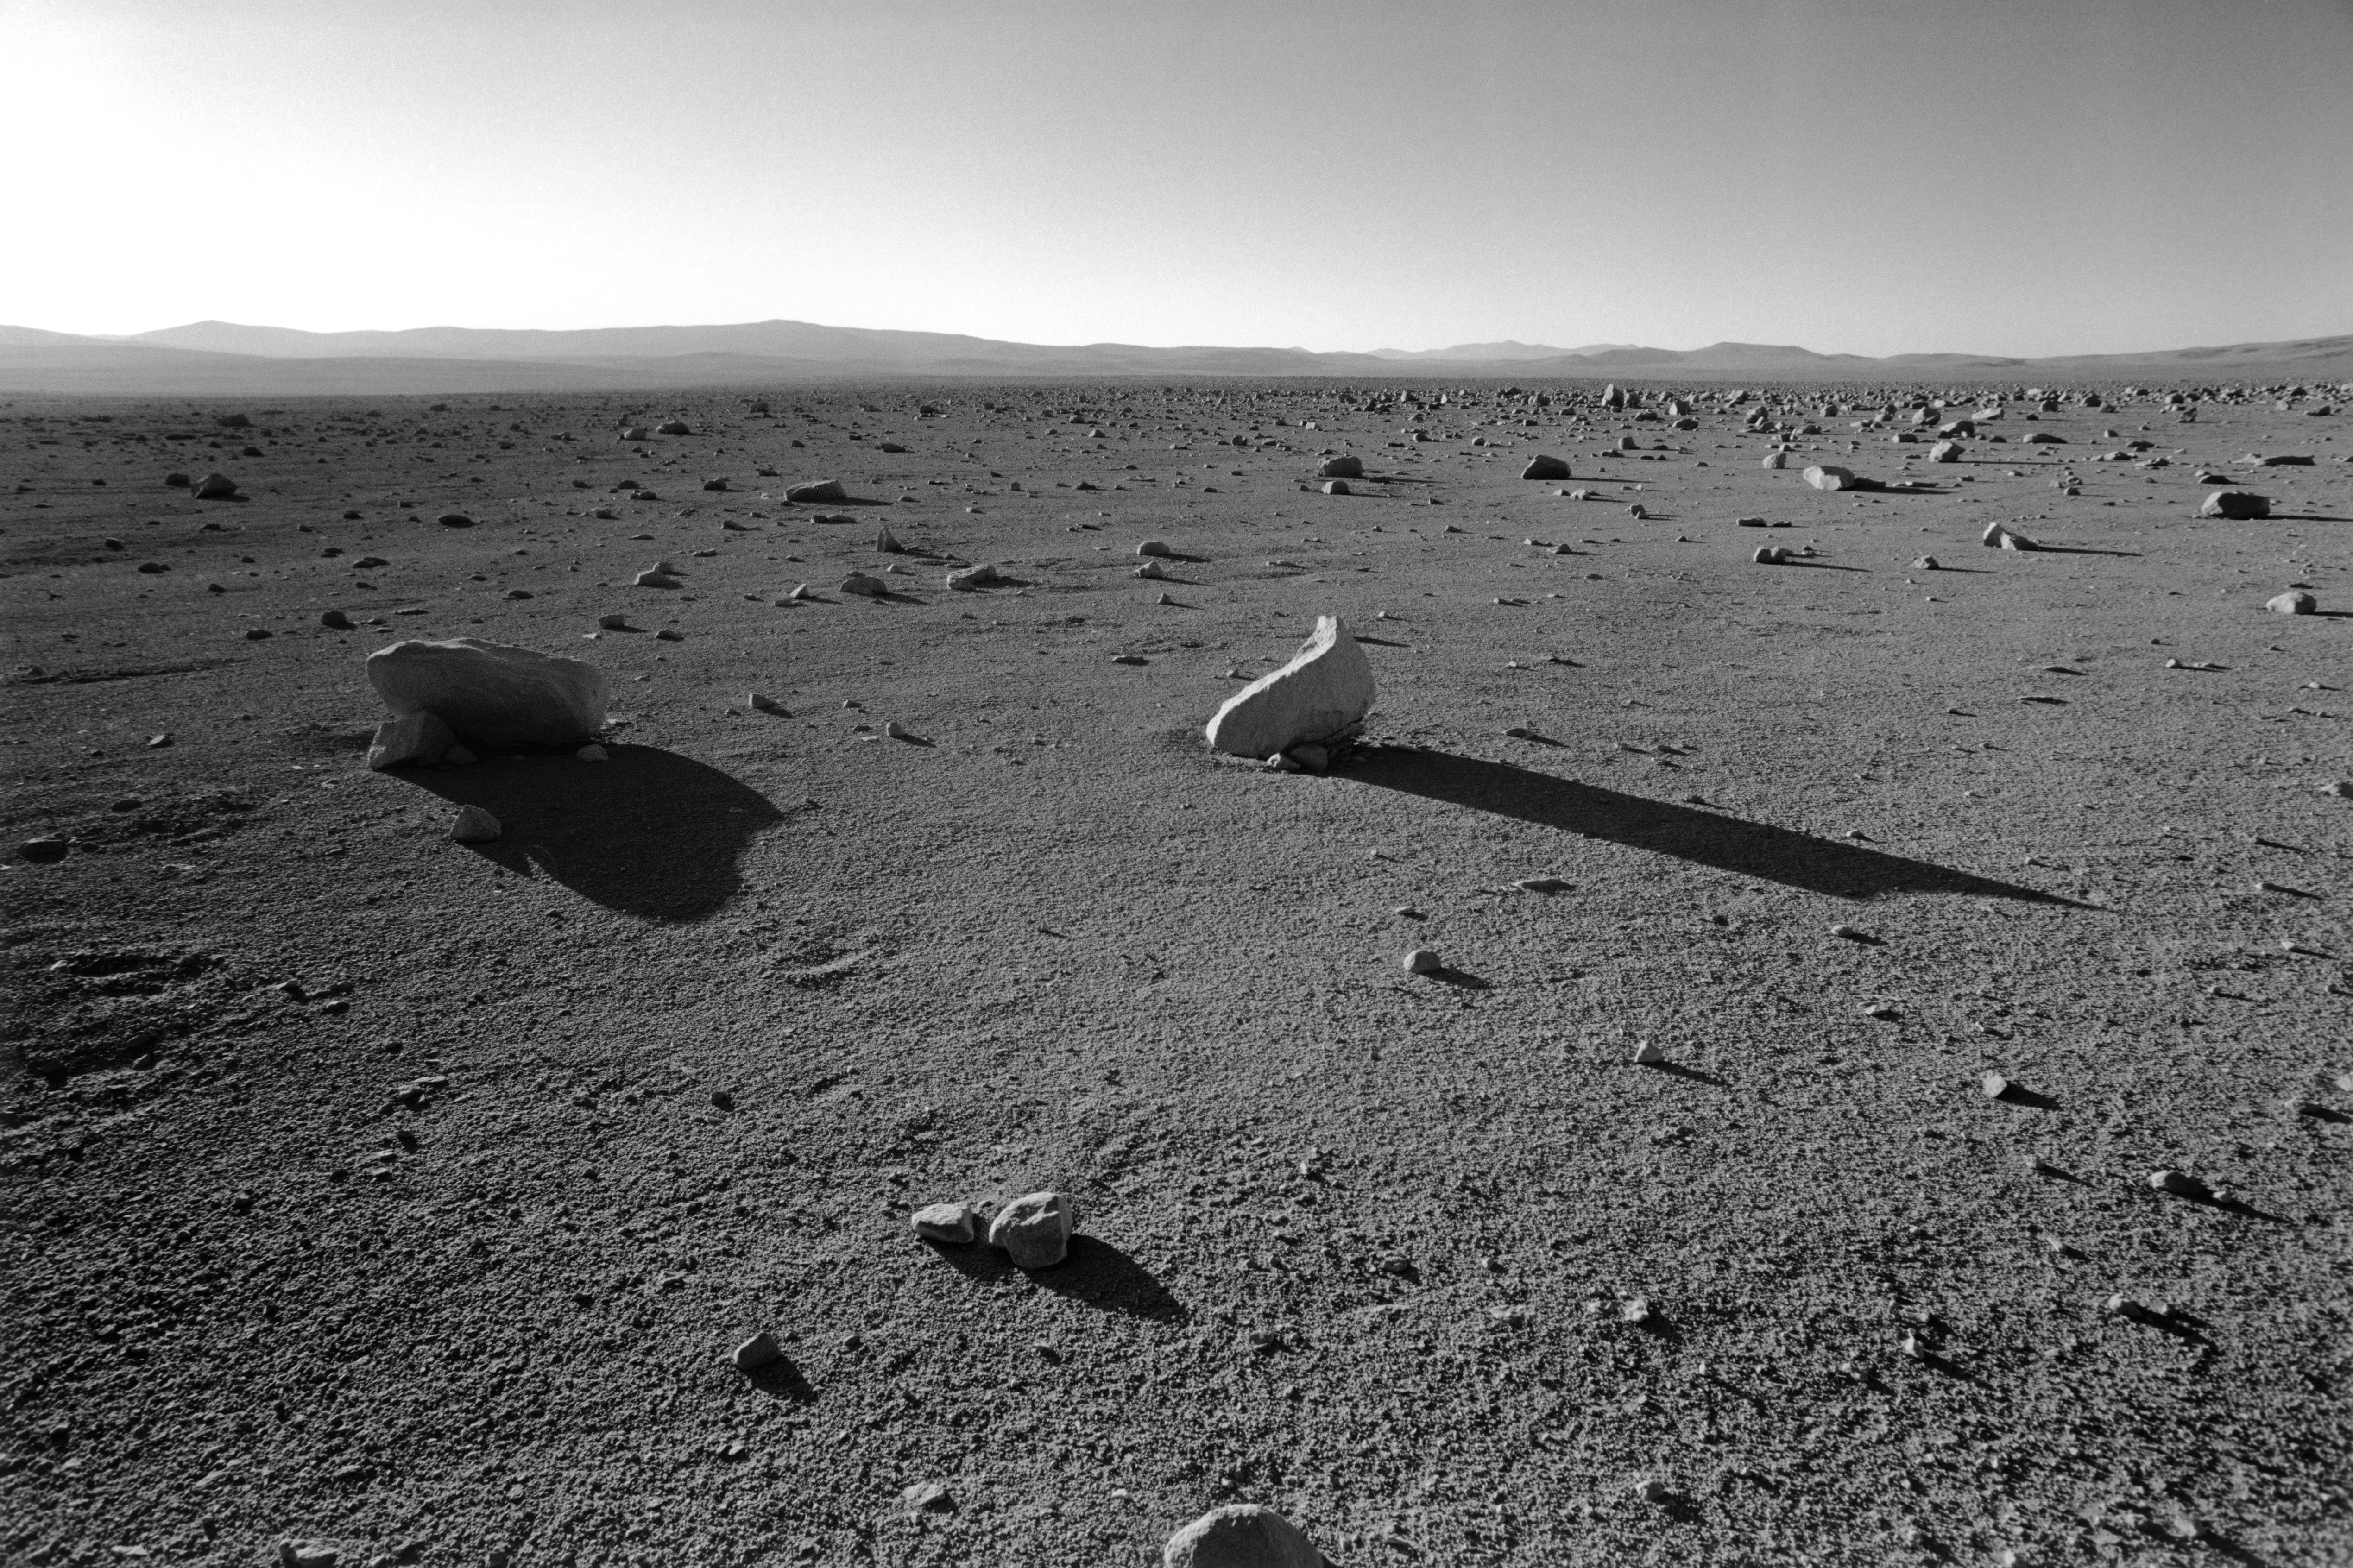

The Chilean desert

This image of the Atacama Desert was taken in February 1996 from the old Panamericana, which serves as the access road to Paranal, the mines and a coastal connection route to Taltal. It shows a view towards the east during the early morning.

Credit: ESO